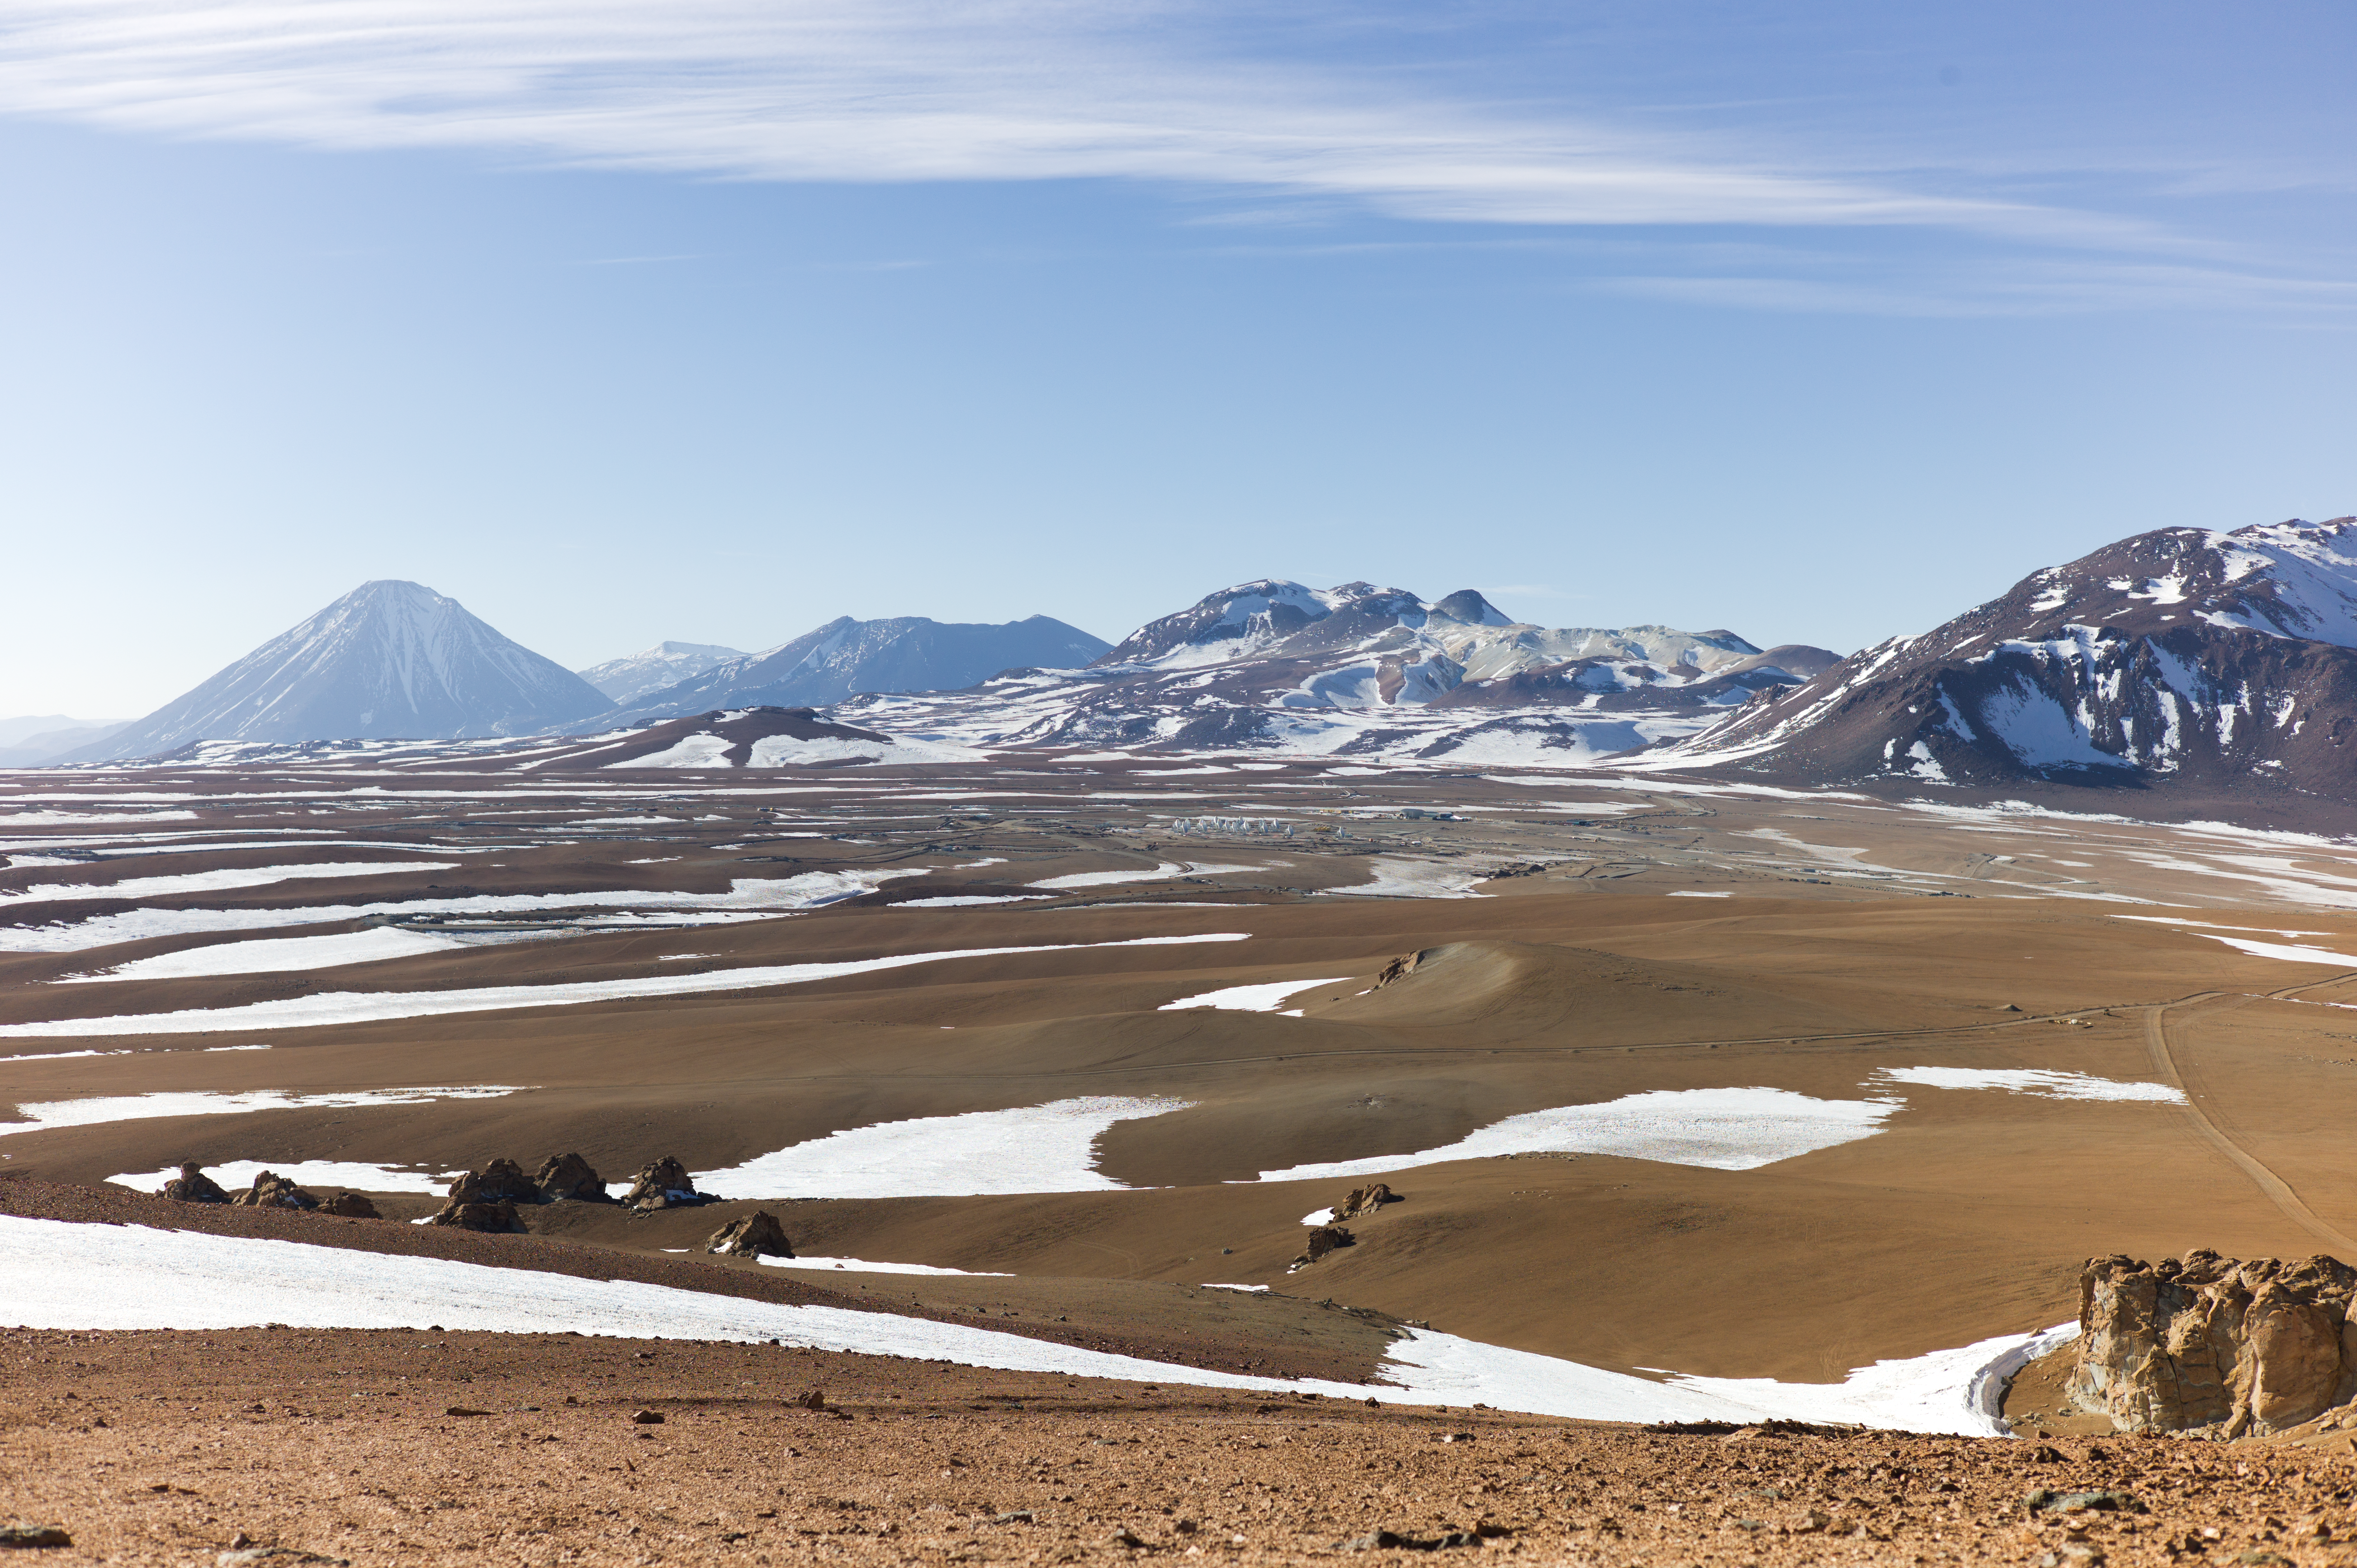

Snow at the Chajnantor plateau

Snow at the Chajnantor plateau high in the Atacama Desert.

Credit: ESO